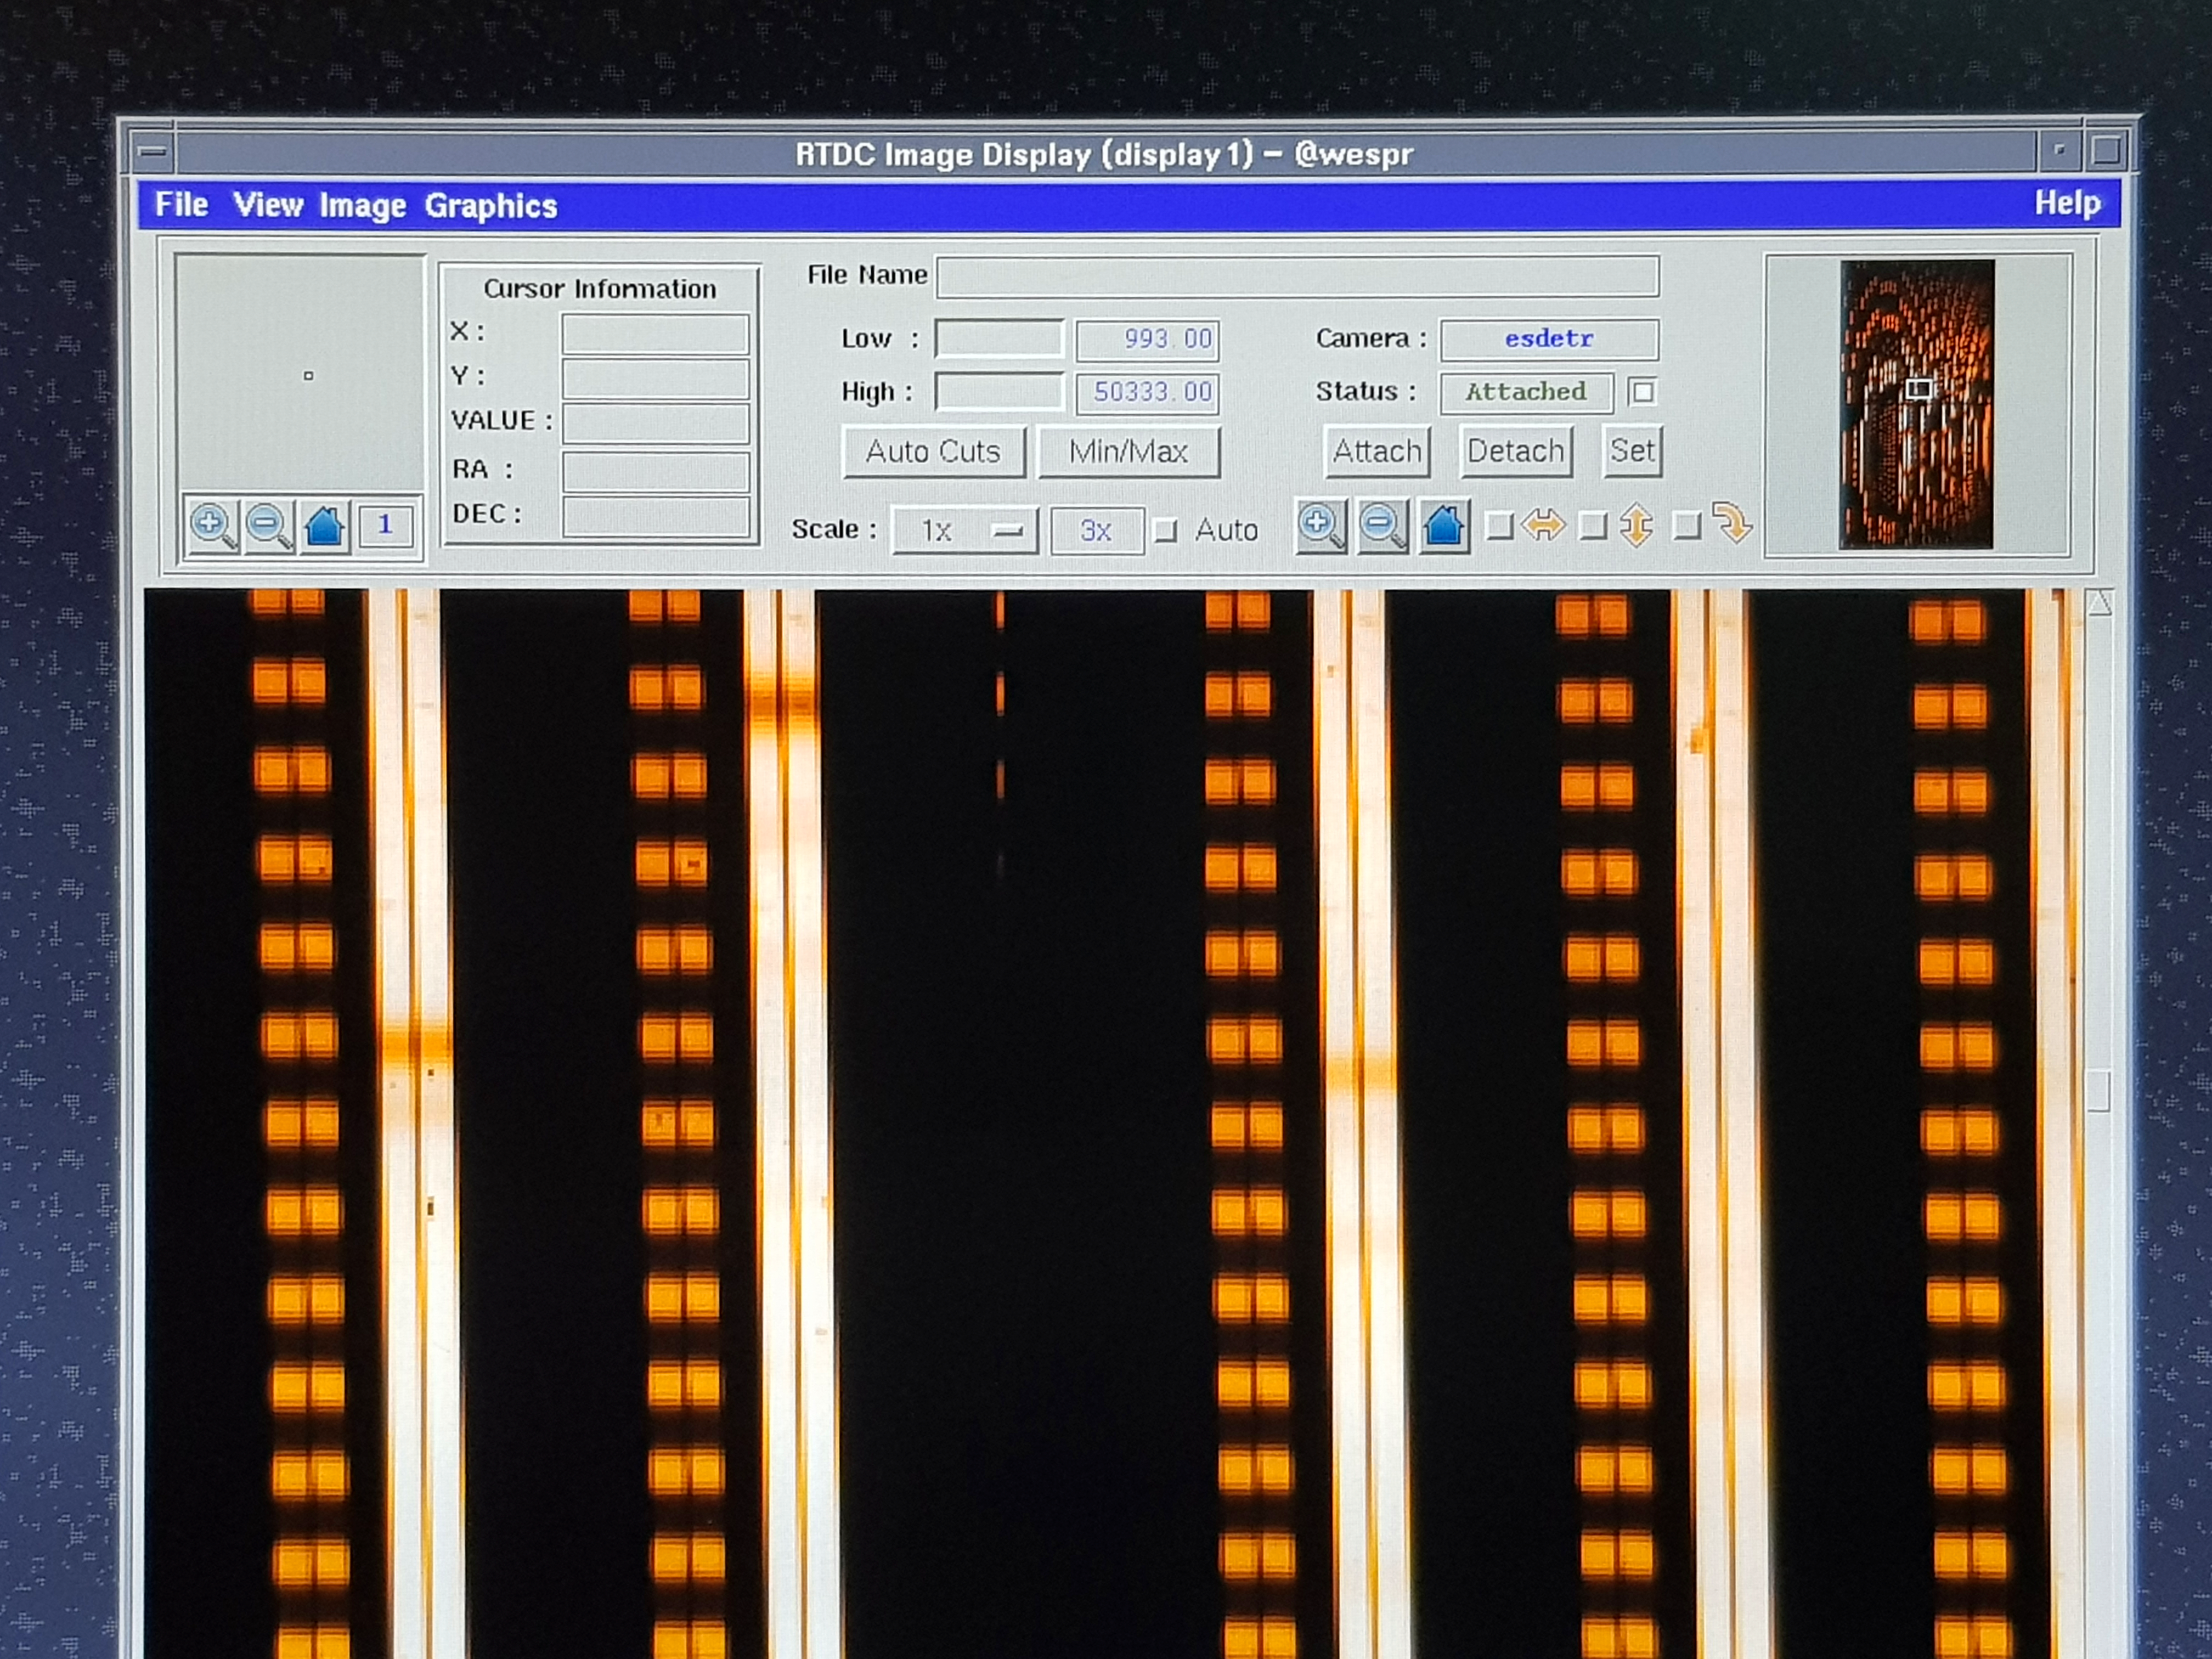

ESPRESSO instrument achieves first light with all four Unit Telescopes

The ESPRESSO instrument on ESO’s Very Large Telescope in Chile has used the combined light of all four of the 8.2-metre Unit Telescopes for the first time. Combining light from the Unit Telescopes in this way makes the VLT the largest optical telescope in existence in terms of collecting area. This picture shows some of the data acquired during first light observations.

Credit: ESO/D. Mégevand